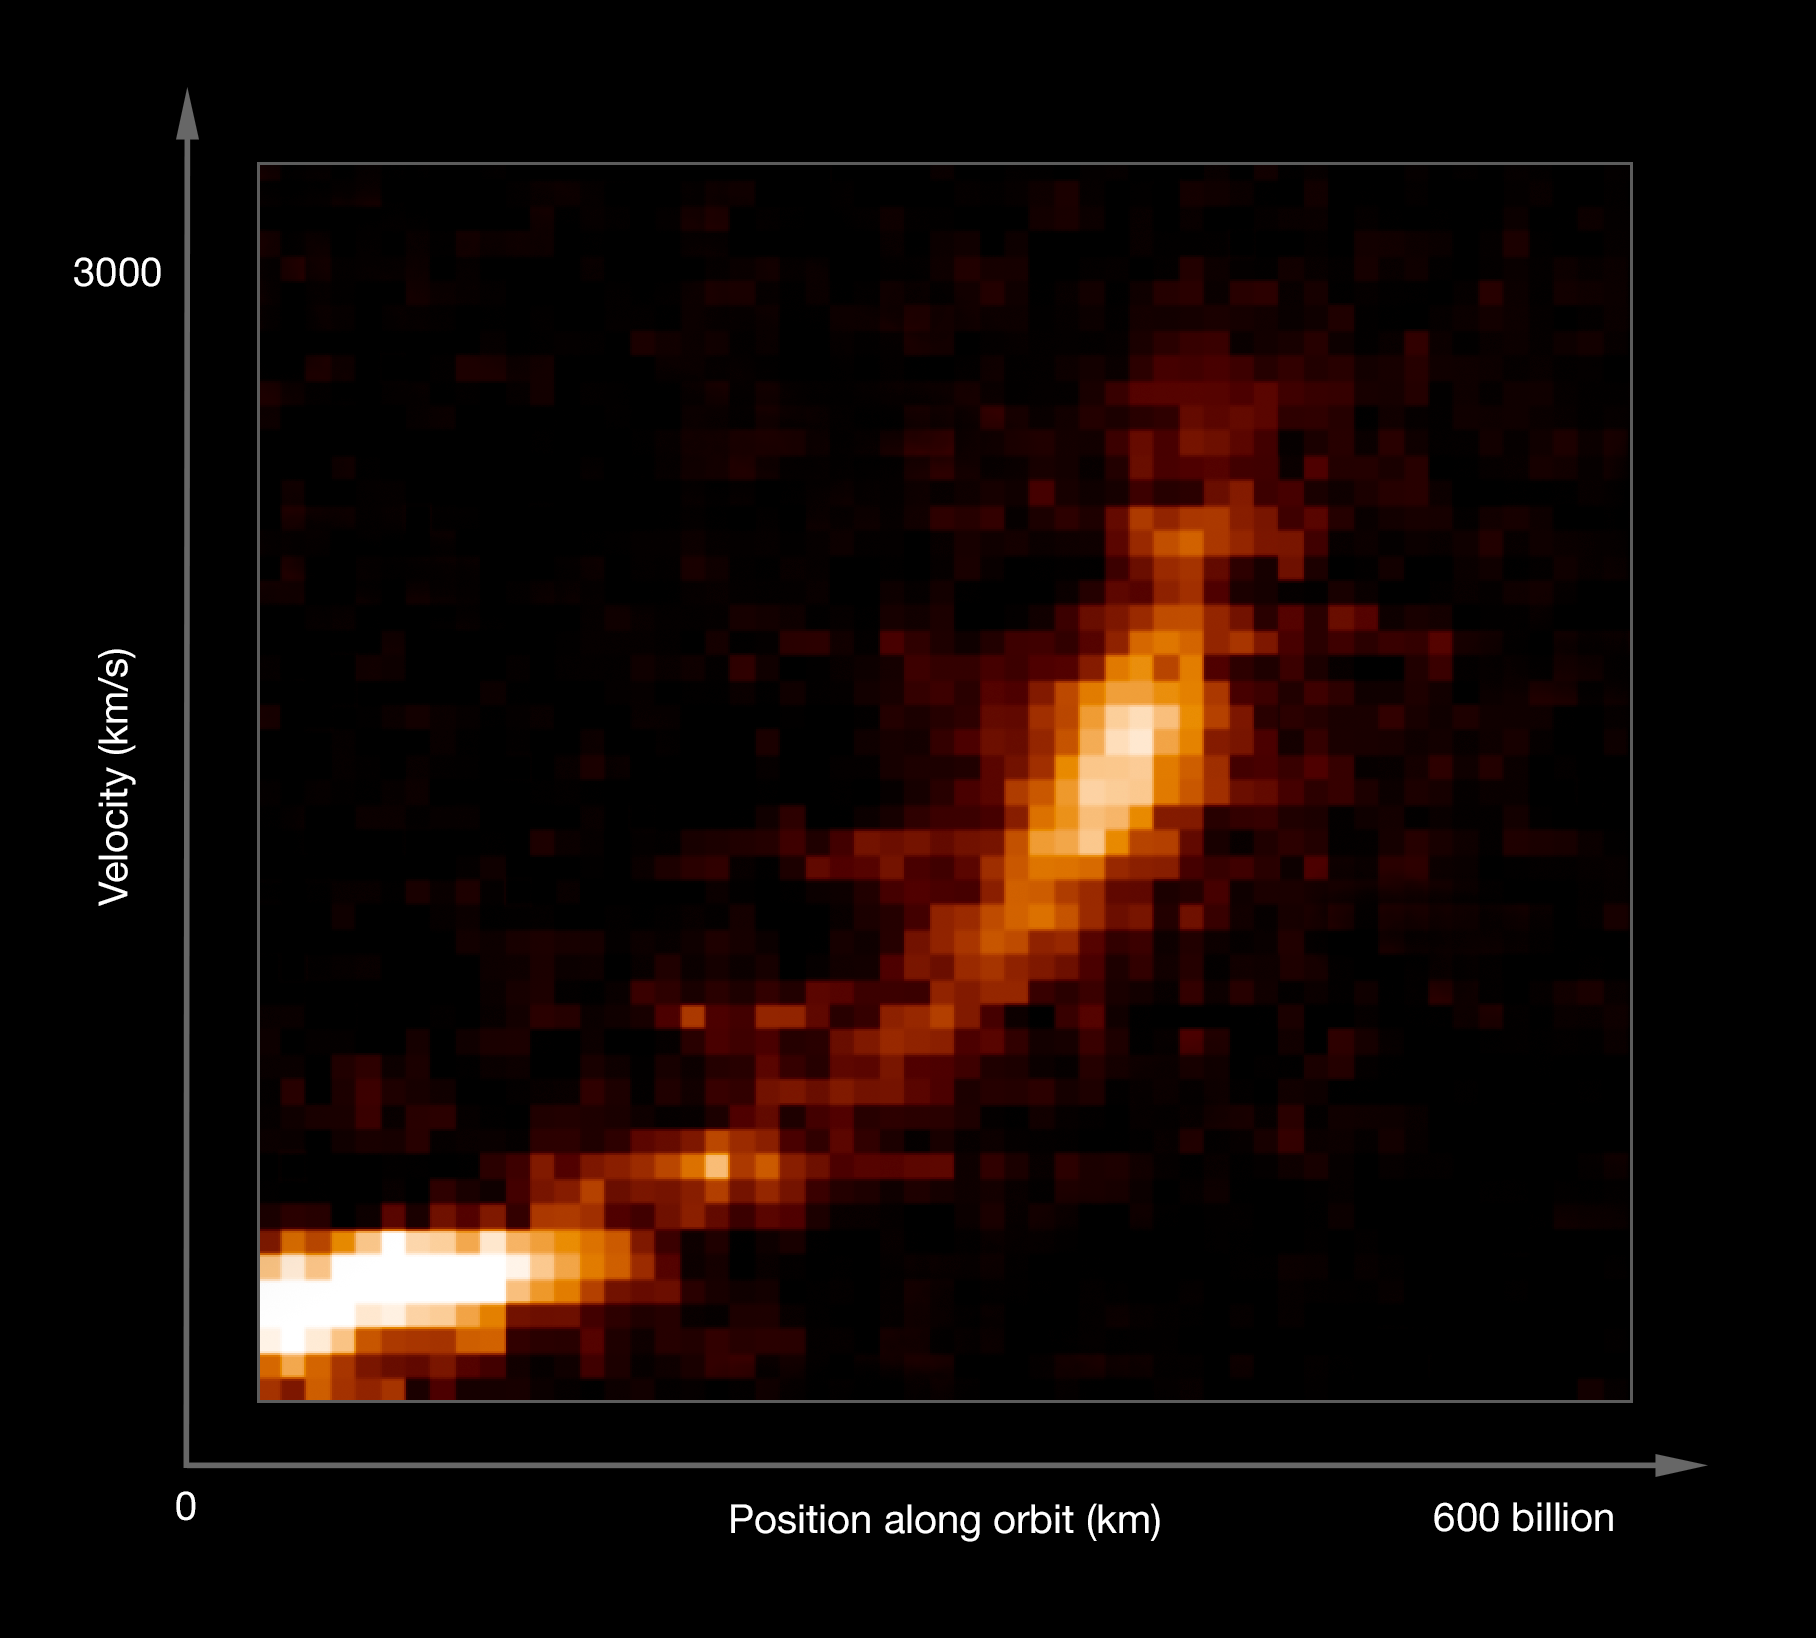

Gas cloud being ripped apart by the black hole at the centre of the Milky Way (annotated)

New observations from ESO's Very Large Telescope show how a gas cloud now passing close to the supermassive black hole at the centre of the galaxy is being ripped apart. The horizontal axis shows the extent of the cloud along its orbit and the vertical axis shows the velocities of different parts of the cloud. The cloud is now dramatically stretched out and the velocity of the front is several million km/h different from that of the tail.

Credit: ESO/S. Gillessen